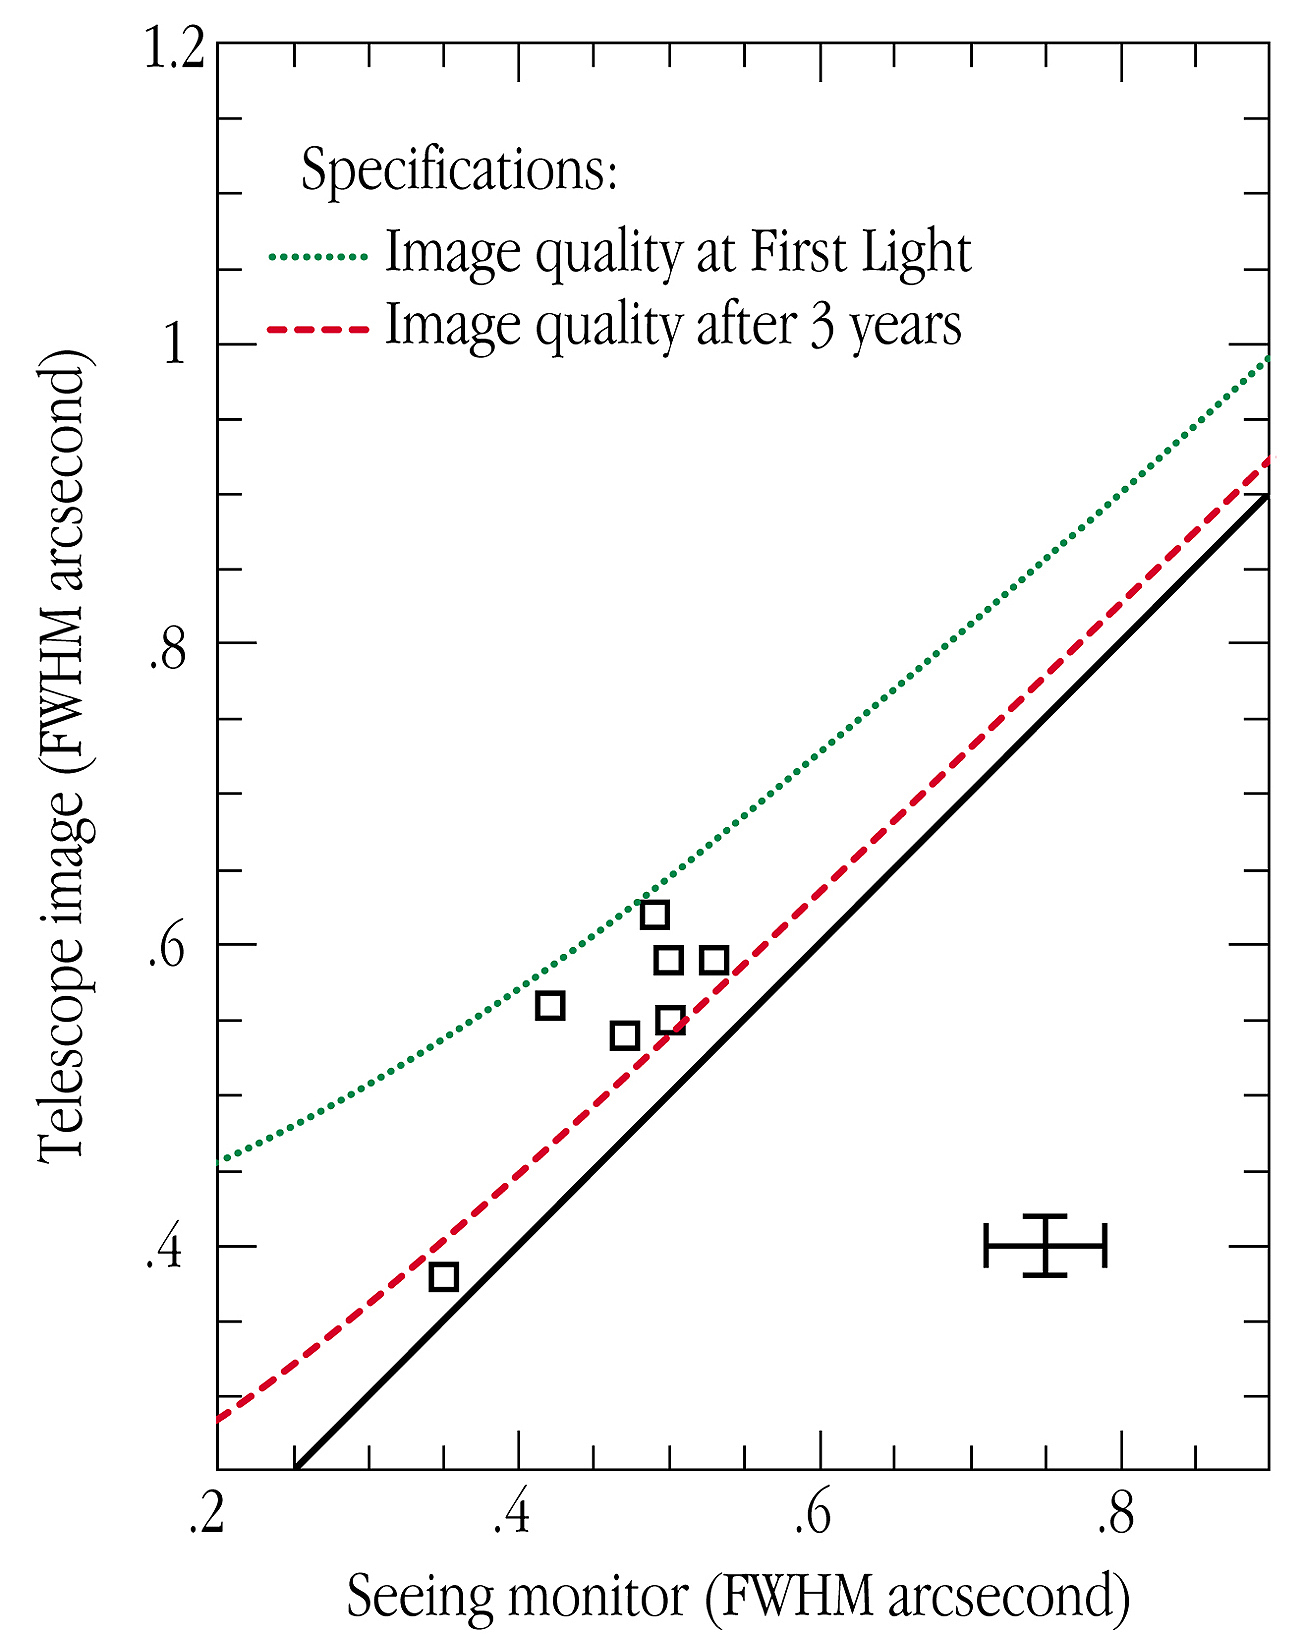

Image quality of the VLT

Superb image quality is the prime requirement for the VLT. The VLT should take full advantage of the exceptionally good ``seeing" conditions of the Paranal site, i.e. moments of a particularly stable atmosphere above the site, with a minimum of air turbulence.

In this diagram, the measured image quality of the VLT UT1 astronomical images is plotted versus the "seeing", as measured by the Seeing Monitor, a small telescope also located on top of the Paranal Mountain.

The dashed line shows the image quality requirement, as specified for the VLT at First Light. The dotted line shows the specification for the image quality, three years after First Light, when the VLT will be fully optimized. The fully drawn line represents the physical limit, when no further image distortion is added by the telescope to that introduced by the atmosphere.

The diagram demonstrates that First Light specifications have been fully achieved and, impressively, that the actual VLT performance is sometimes already within the more stringent specifications expected to be fulfilled only three years from now.

Various effects contribute to degrade the image quality of a telescope as compared to the local seeing, and must be kept to a minimum in order to achieve the best scientific results. These include imperfections in the telescope optical mirrors and in the telescope motion to compensate for Earth rotation during an exposure, as well as air turbulence generated by the telescope itself. The tight specifications shown in this figure translate into very stringent requirements concerning the quality of all optical surfaces, the active control of the 8.2-m mirror, the accuracy of the telescope motions, and, in the near future, the fast ``tip-tilt" compensations provided by the secondary mirror, and finally the thermal control of the telescope and the entire enclosure.

The only way to achieve an image quality that is "better than that of the atmosphere" is by the use of Adaptive Optics devices that compensate for the atmospheric distortions. One such device will be operative on the VLT by the year 2000, then allowing astronomers to obtain images as sharp as about 0.1 arcsec.

In this diagram, both seeing and telescope image quality are measured as the full-width-at-half-maximum (FWHM) of the light-intensity profile of a point-like source. The uncertainty of the measurements is indicated by the cross in the lower right corner.

Credit: ESO